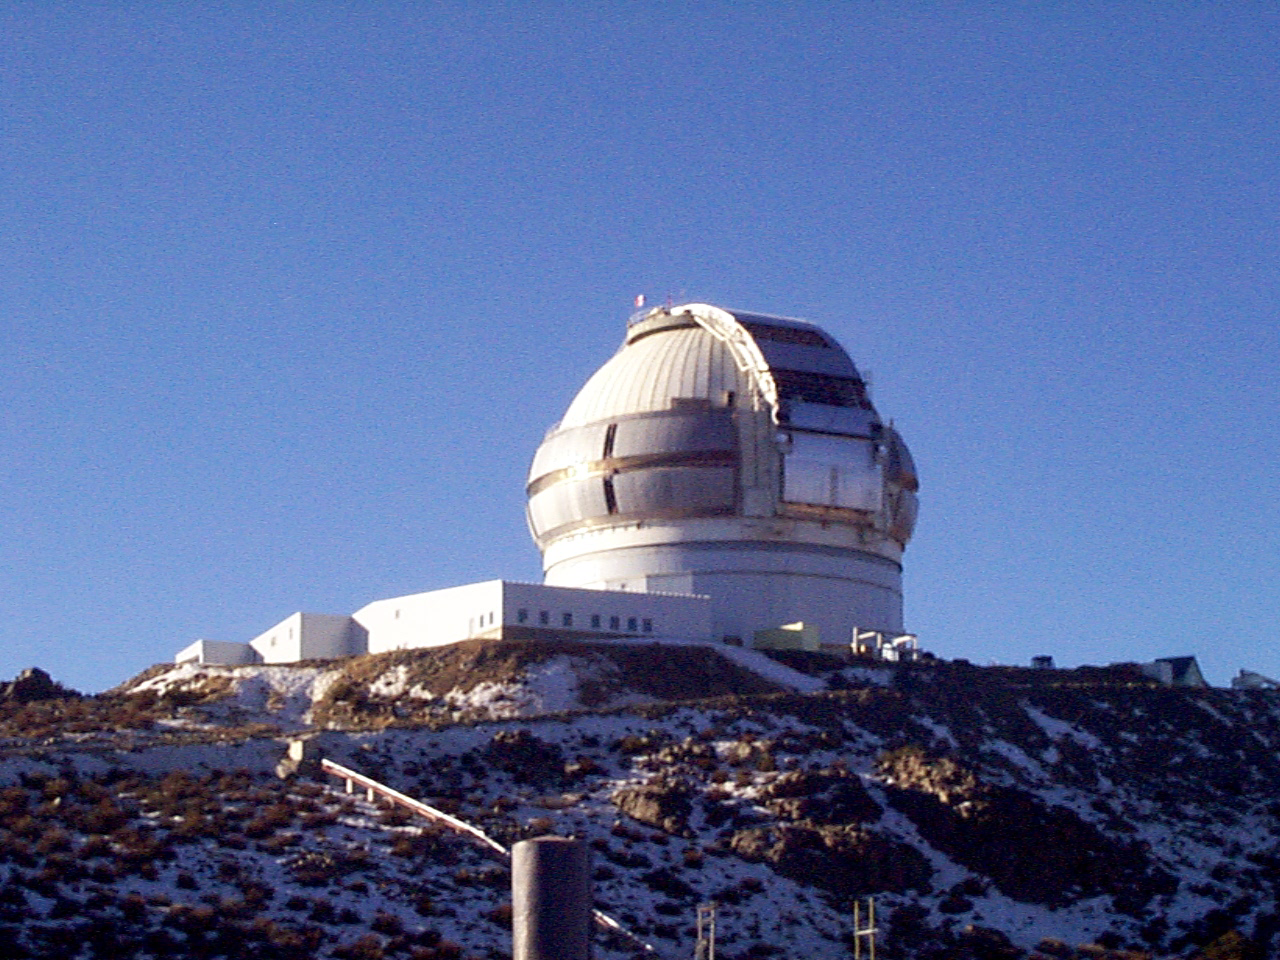

Gemini South, Cerro Pachon

Closeup of the enclosure at the Chilean site at Cerro Pachon, July 2nd, 1998.

Credit: NOIRLab/NSF/AURA